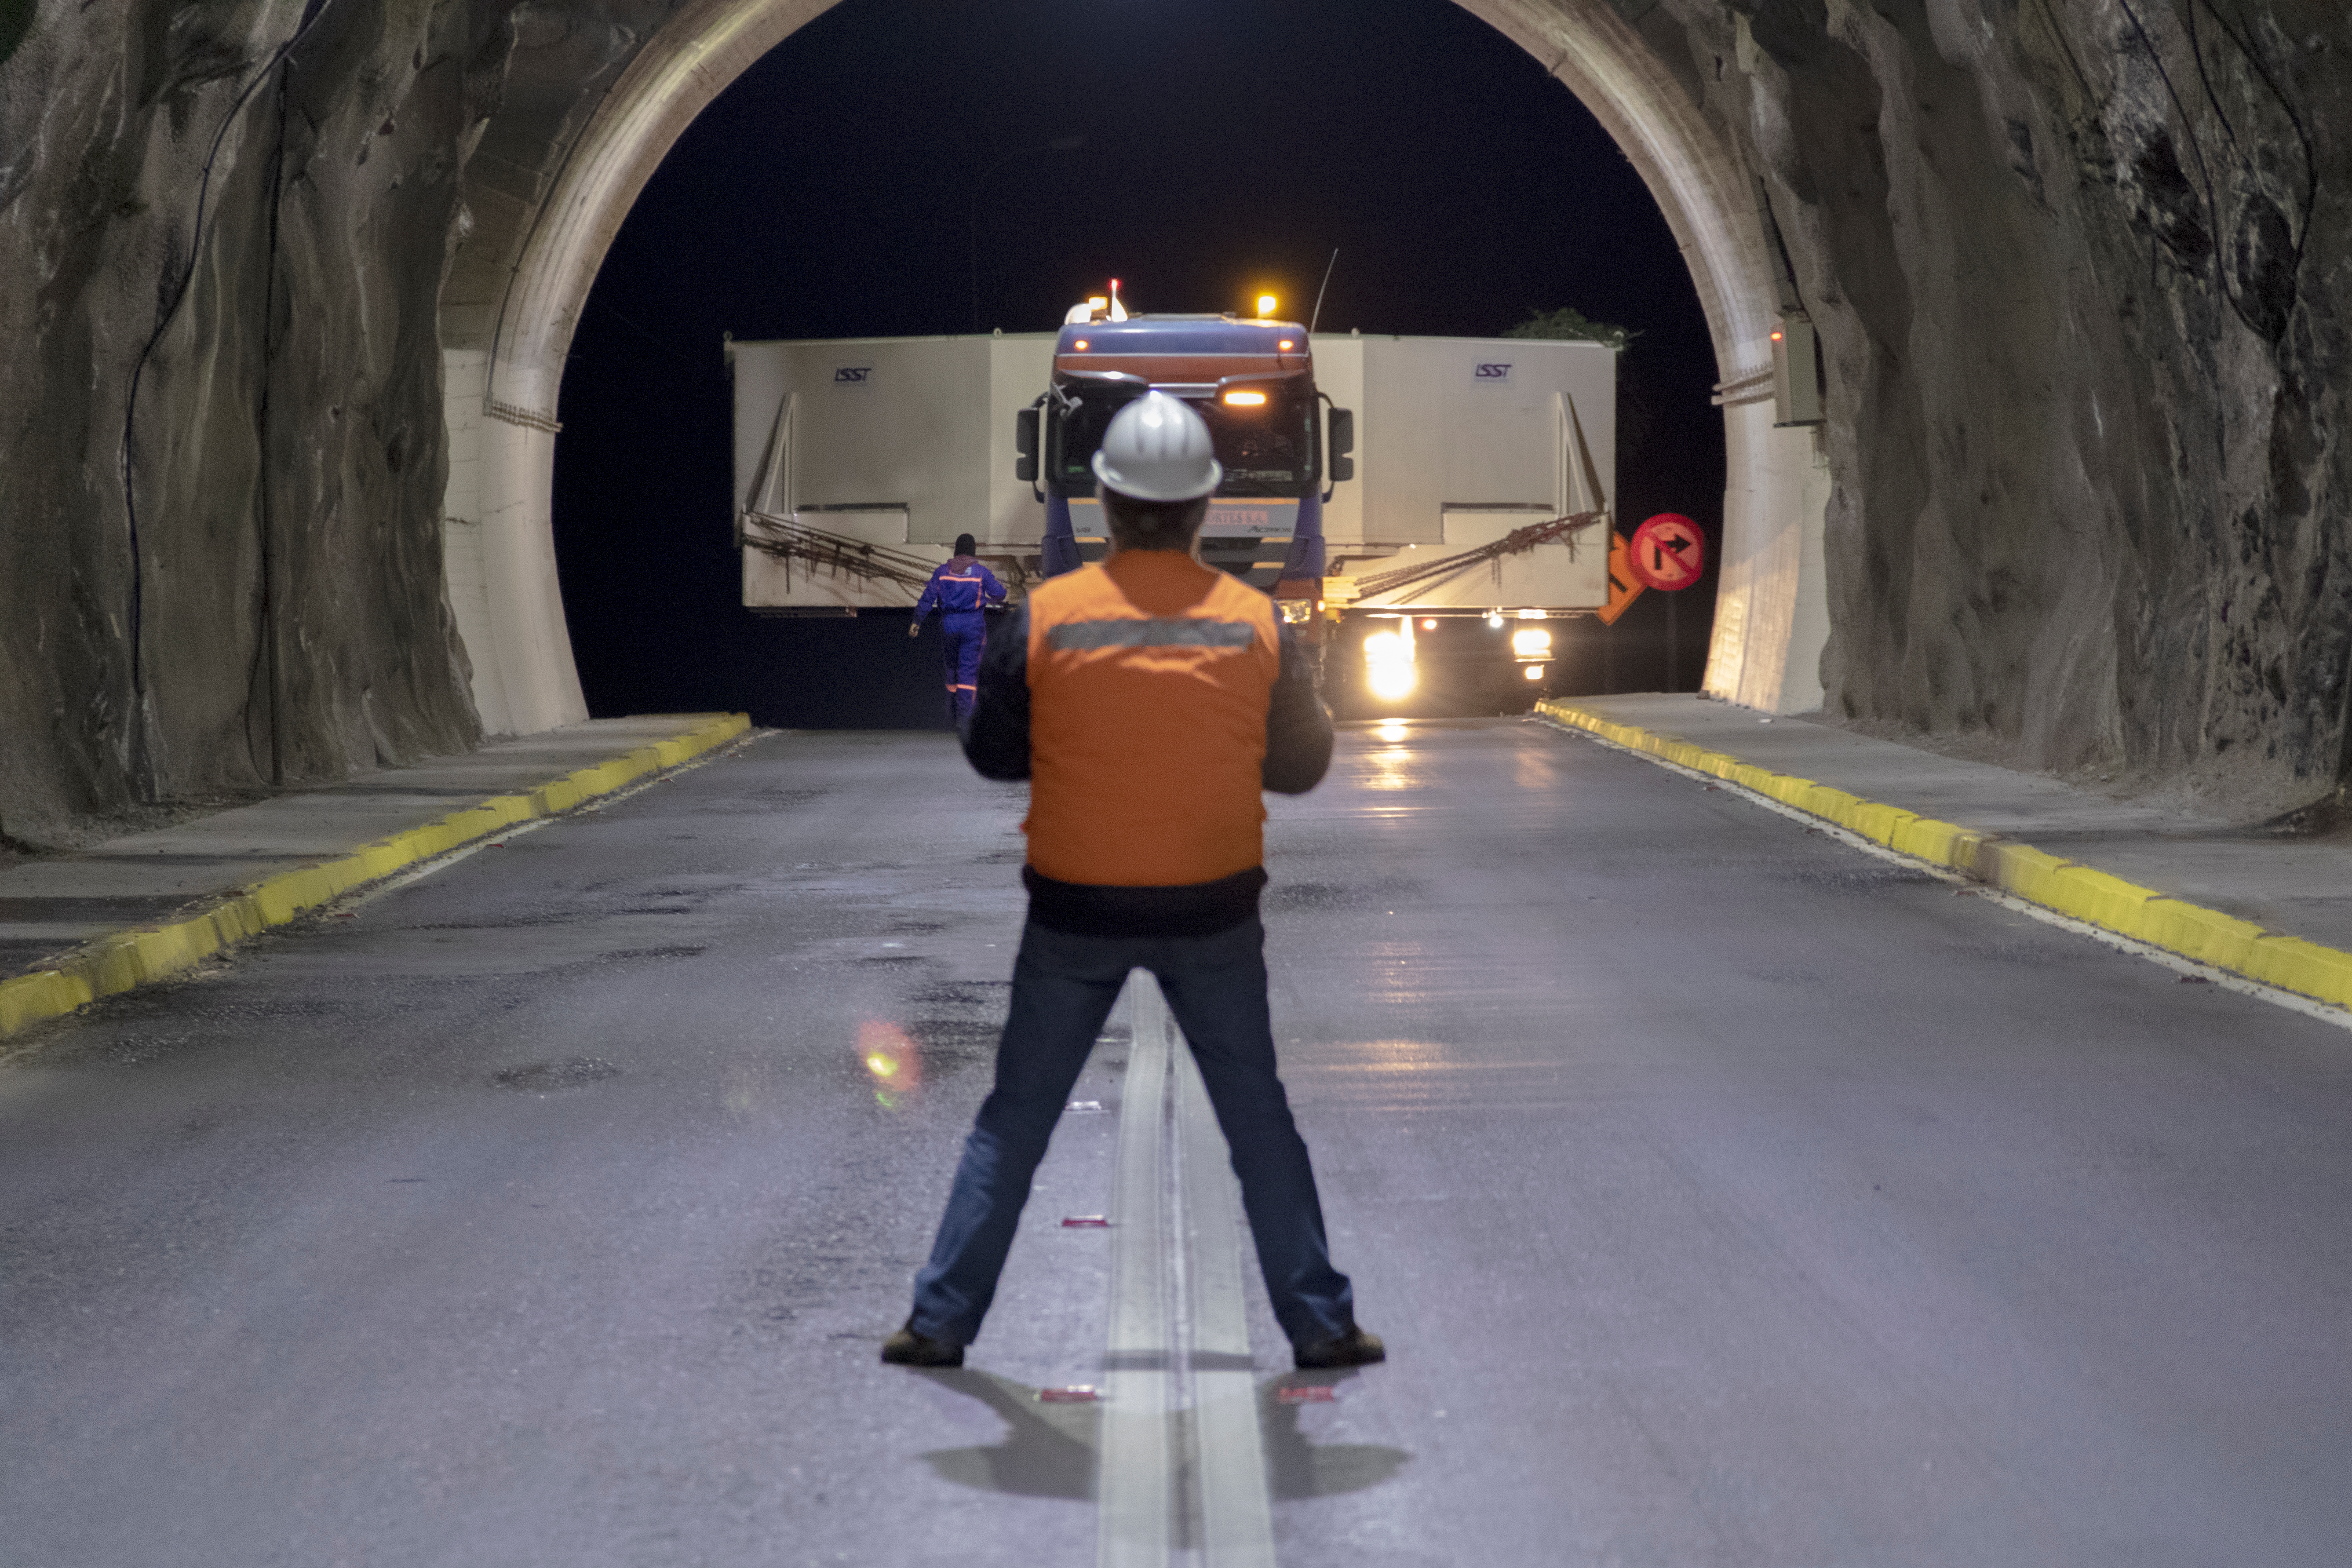

M1M3 Transported to the Summit

The LSST Primary/Tertiary Mirror (M1M3) arrived in the port of Coquimbo on May 7, and was transported to the LSST summit facility building over the next several days. It arrived on the summit on May 11, 2019.

Credit: Rubin Observatory/NSF/AURA